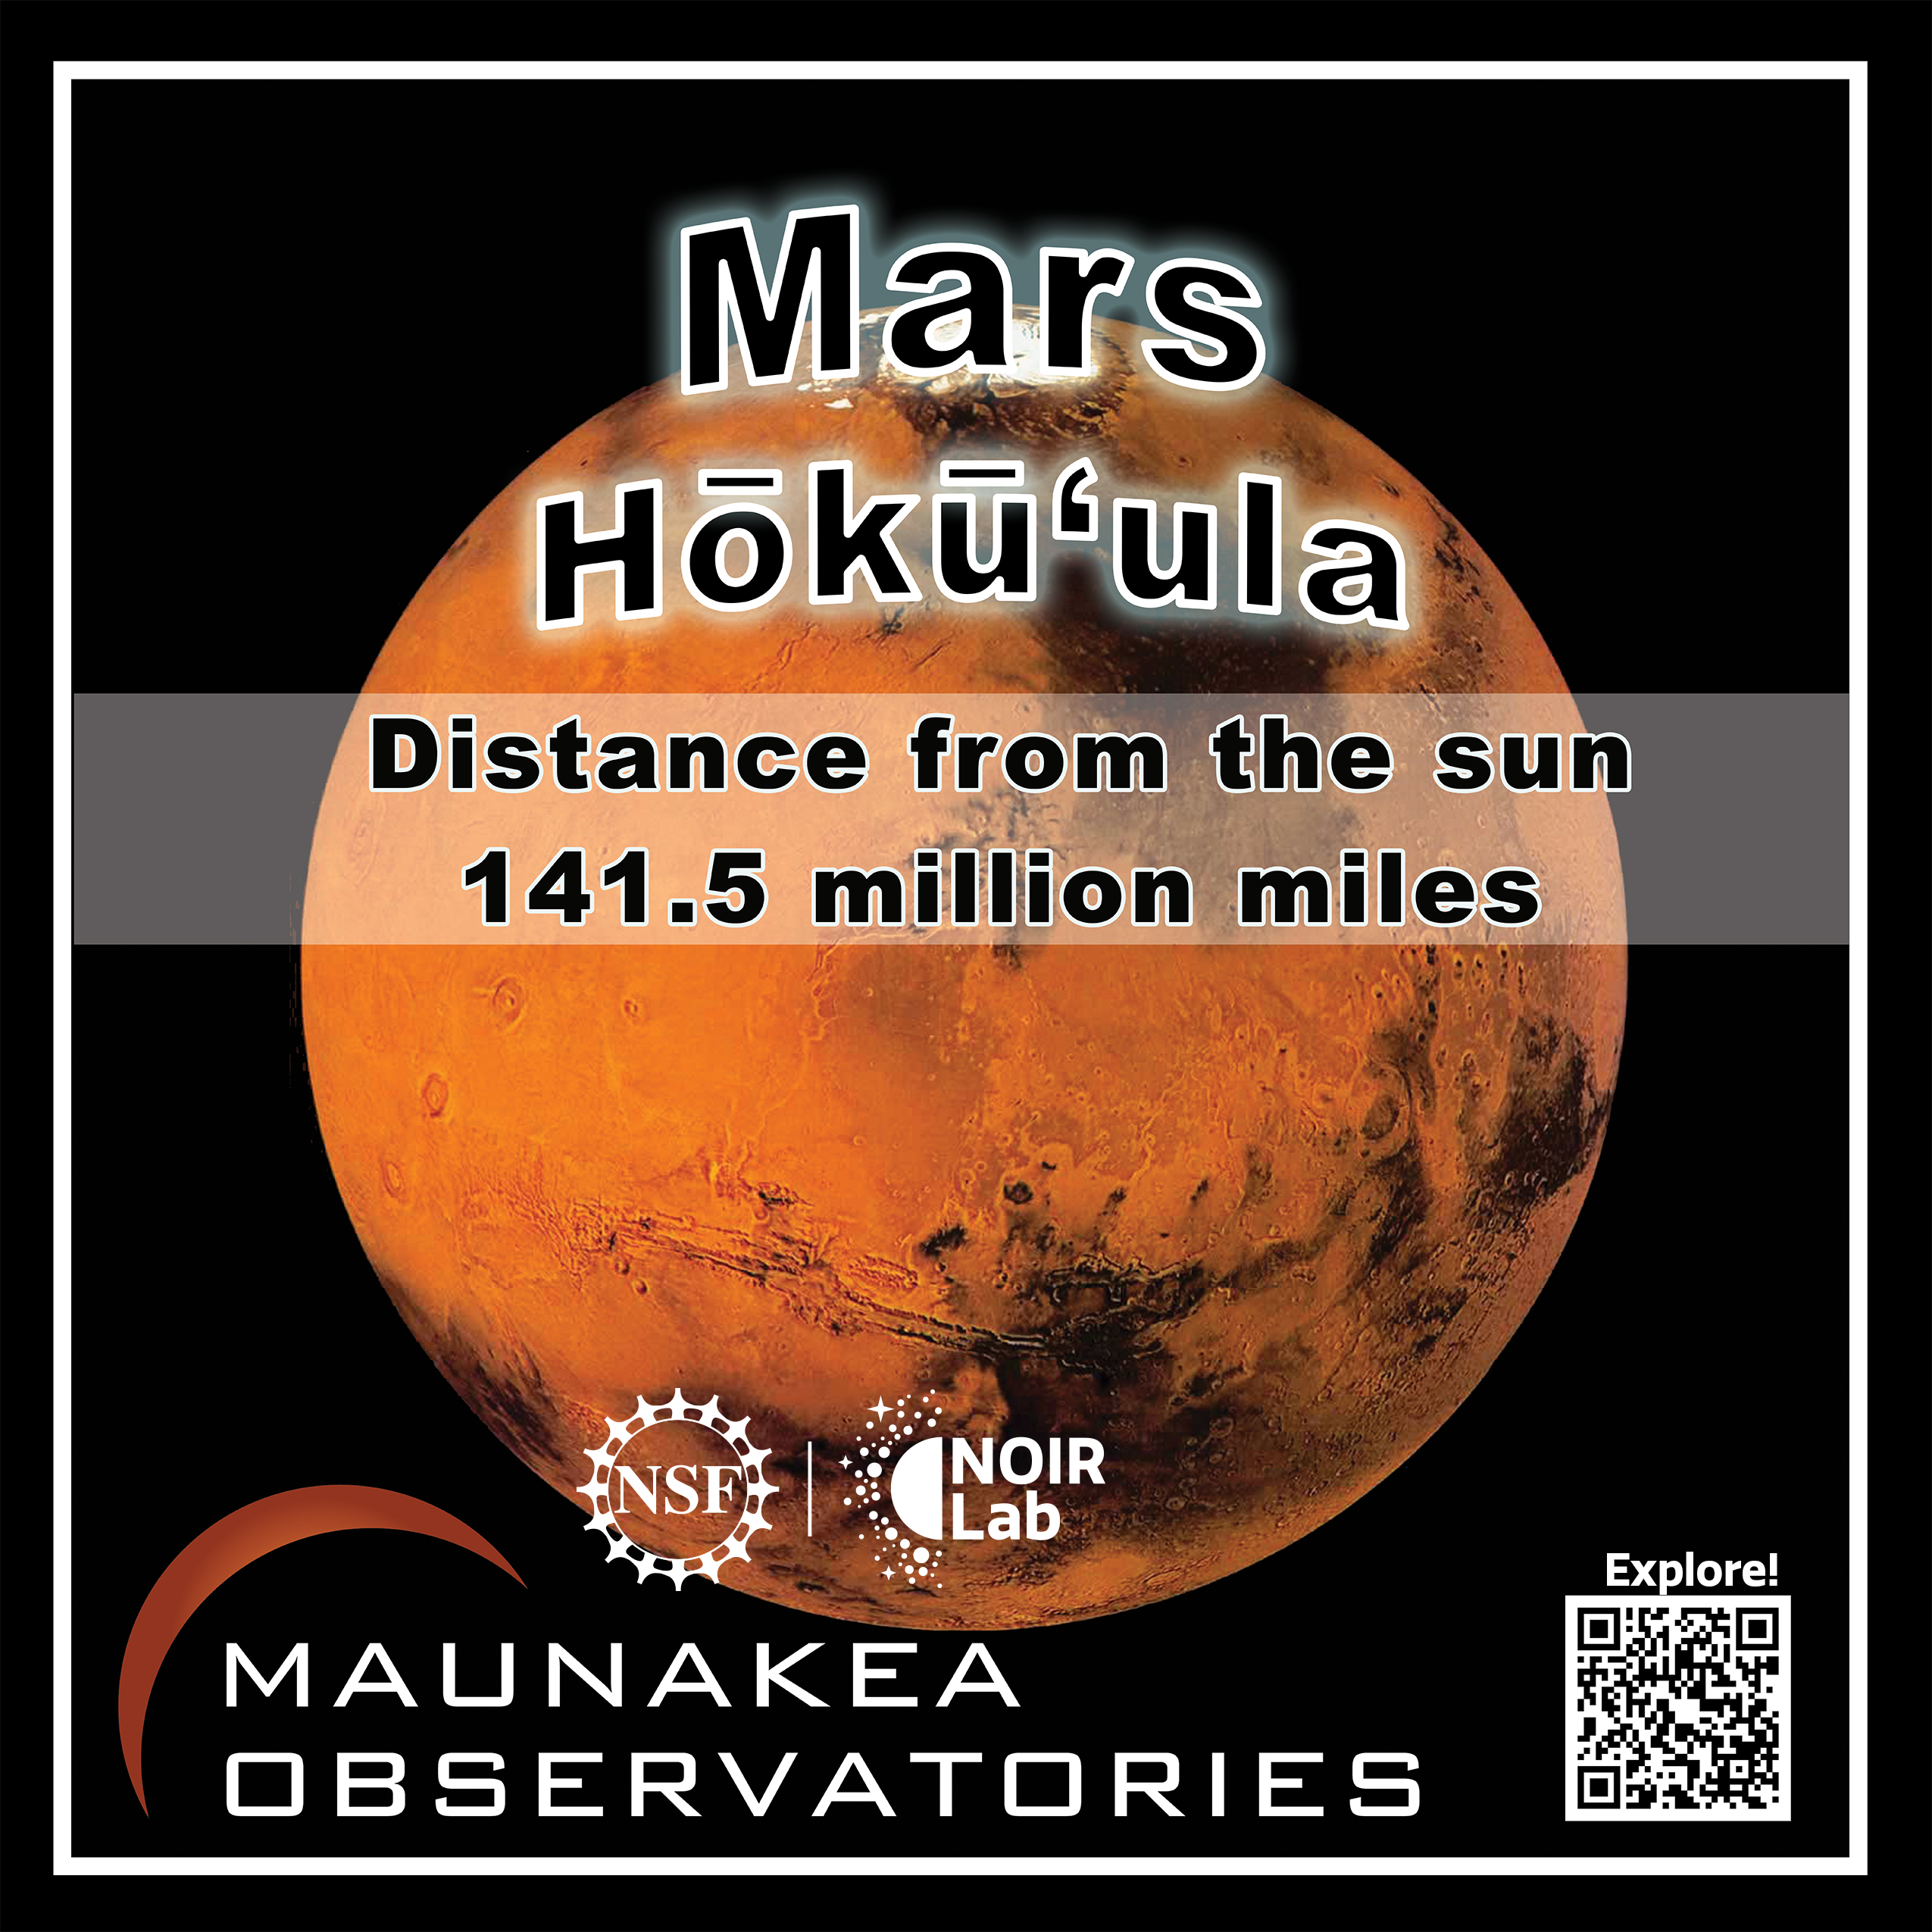

Solar System Walk Decal - Mars

Credit: Maunakea Astronomy Outreach Committee